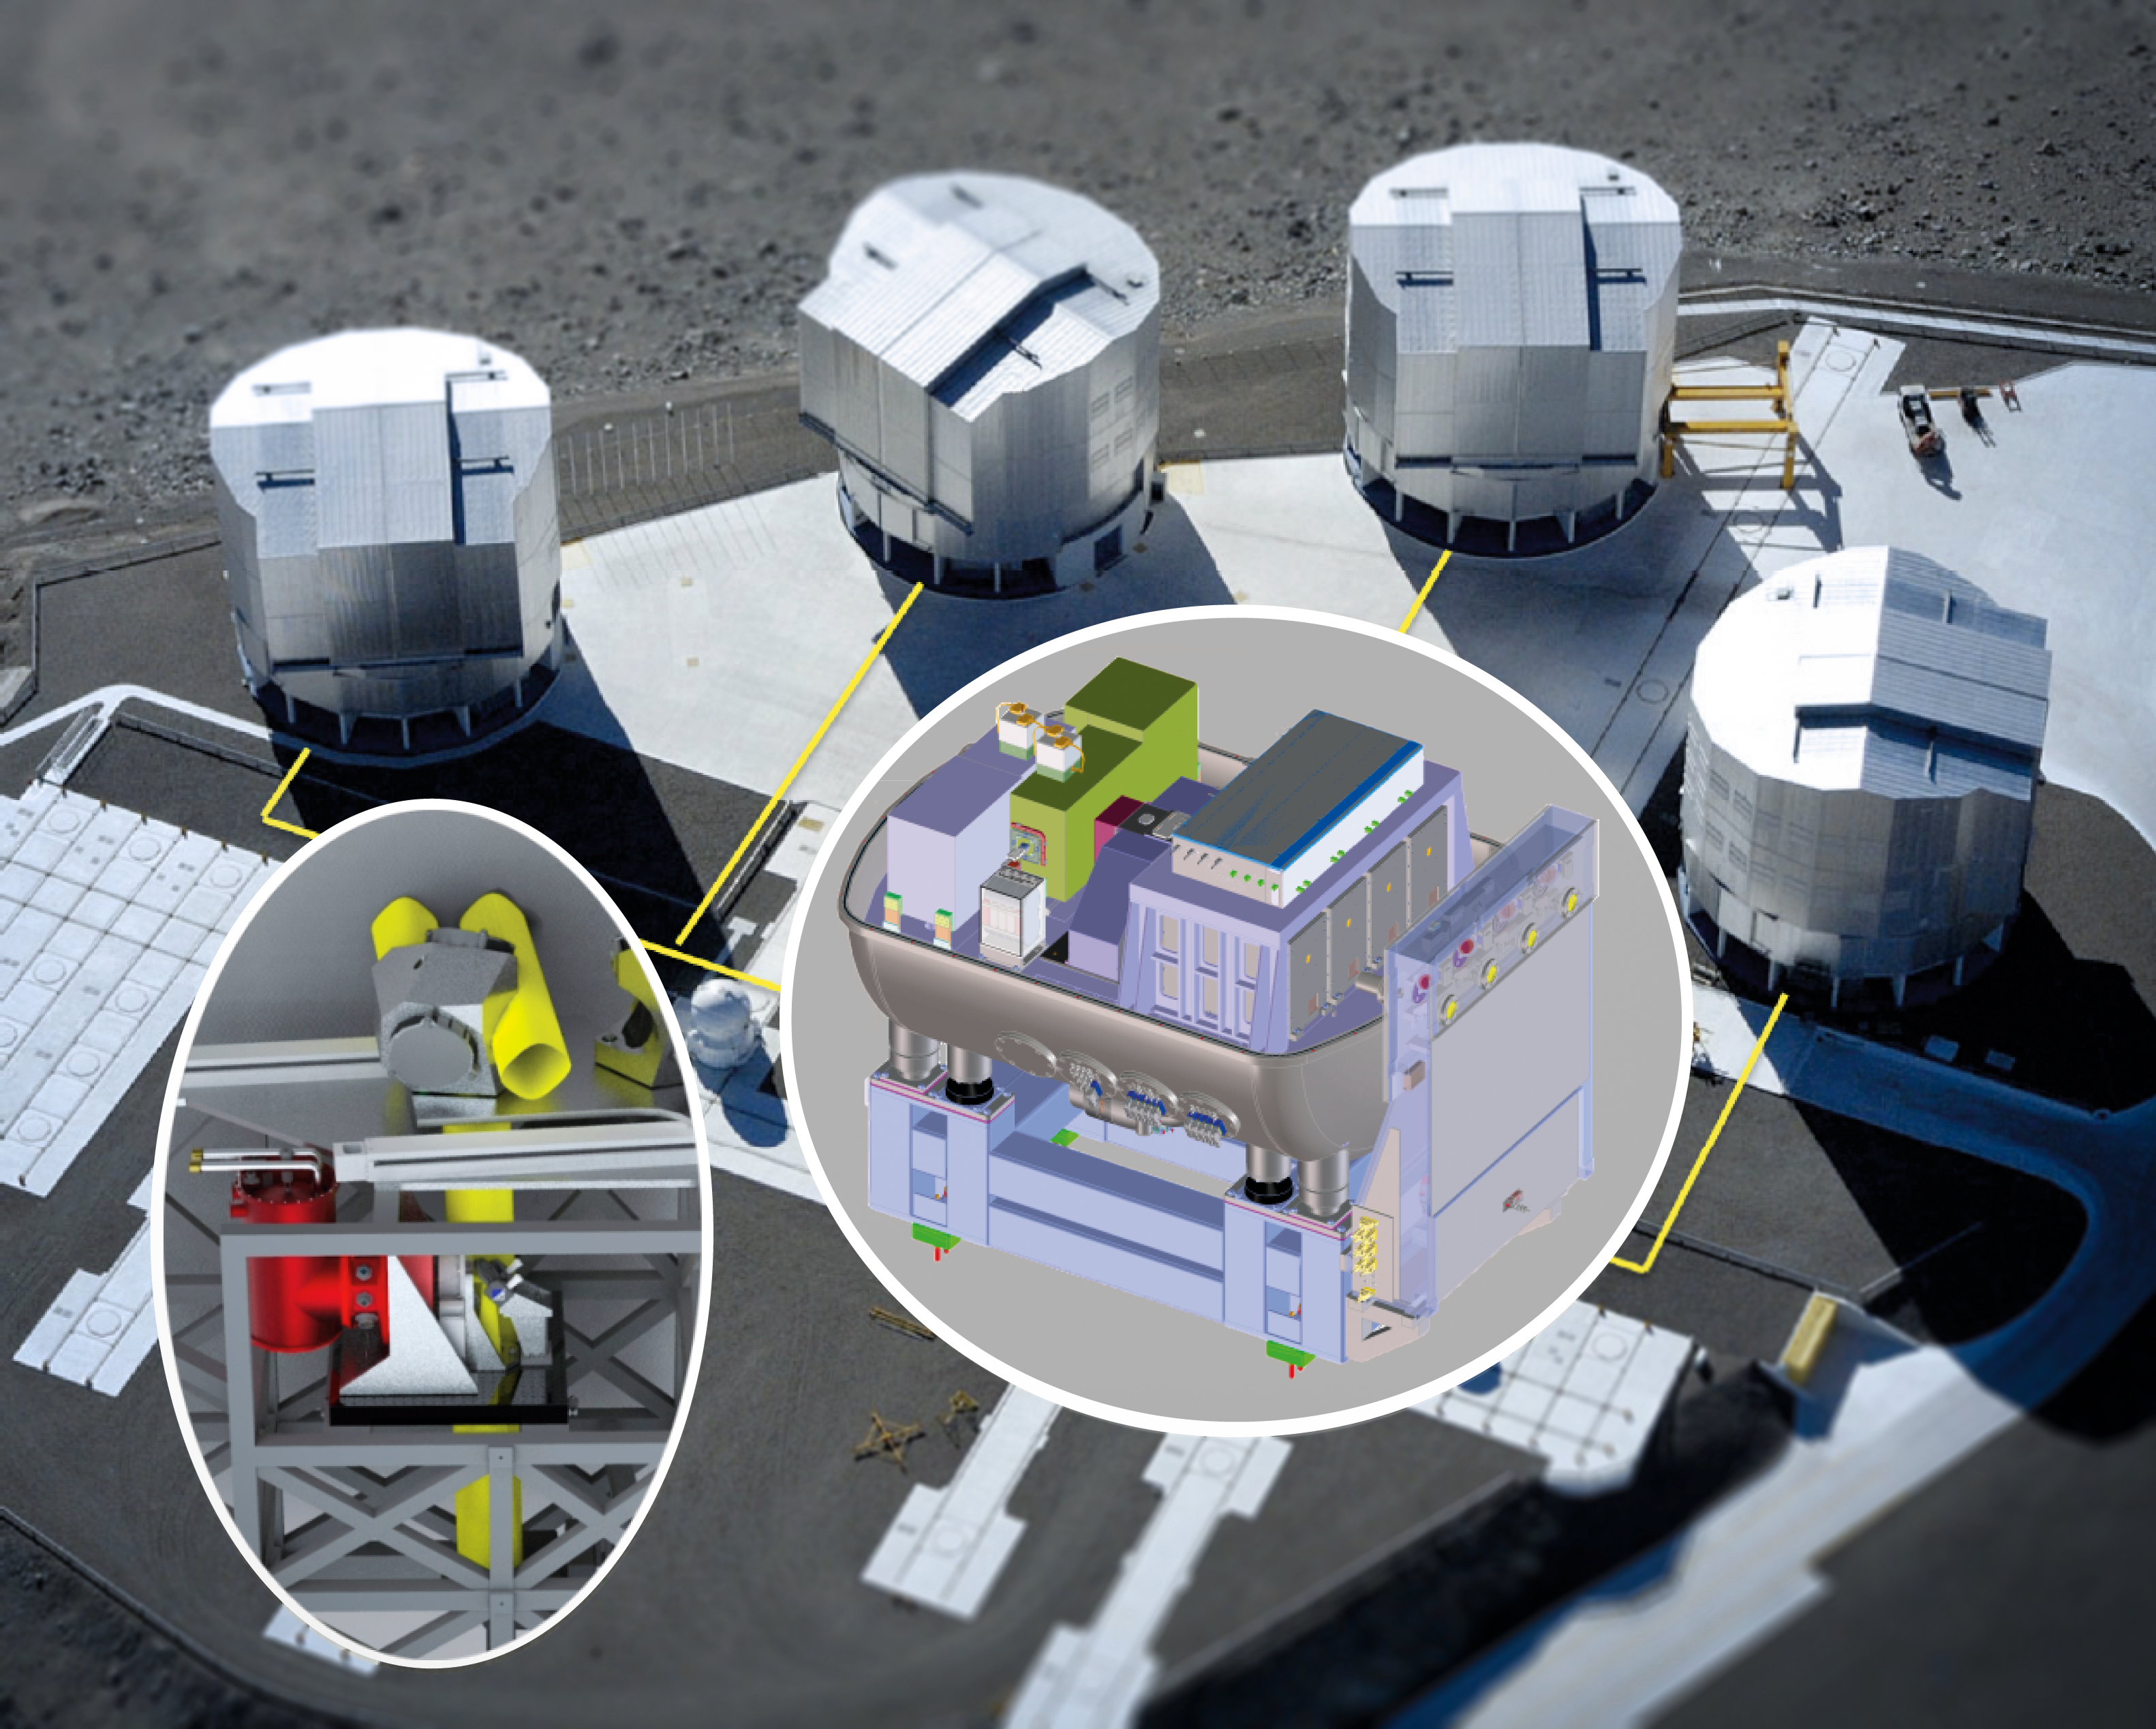

GRAVITY: A powerful new probe of black holes

A new instrument called GRAVITY has been shipped to Chile and successfully assembled and tested at the Paranal Observatory. GRAVITY is a second generation instrument for the VLT Interferometer and will allow the measurement of the positions and motions of astronomical objects on scales far smaller than is currently possible.

The picture shows how the instrument forms part of the VLT Interferometer and can be fed with light collected by all four Unit Telescopes.

Credit: MPE/GRAVITY team